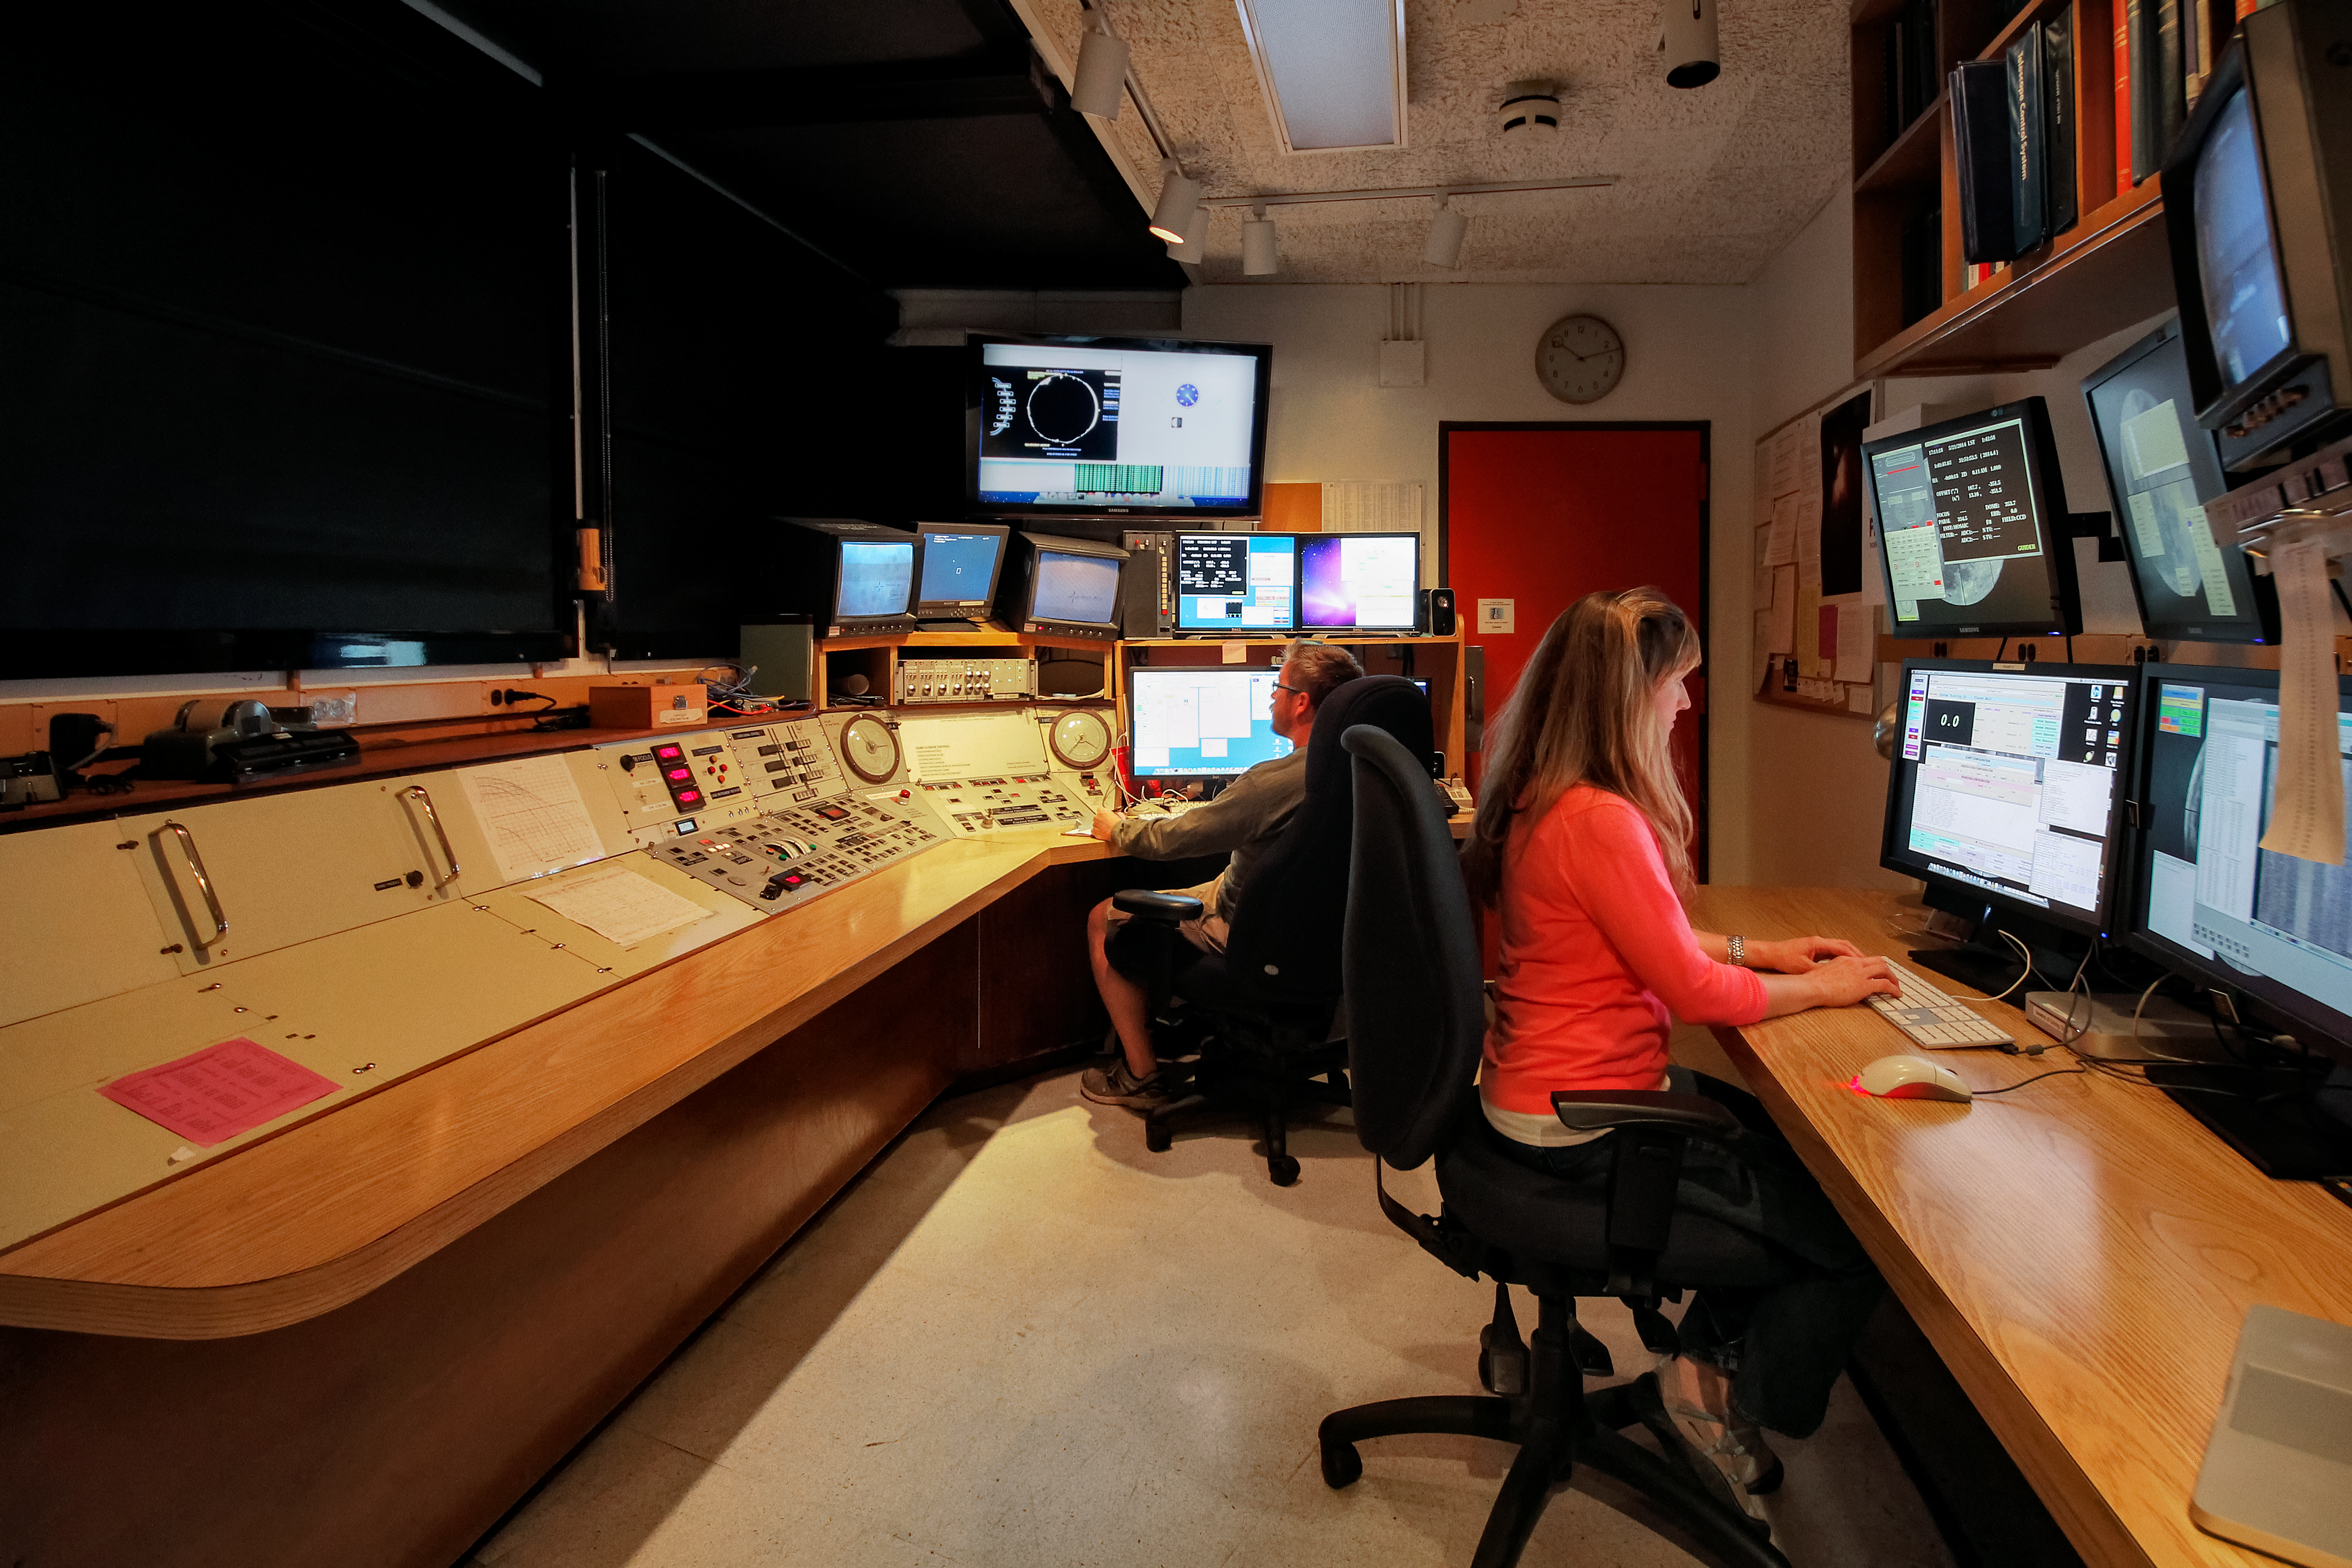

Nicholas U. Mayall 4-meter Telescope control room

Nicholas U. Mayall 4-meter Telescope control room.

Credit: KPNO/NOIRLab/NSF/AURA/P. Marenfeld